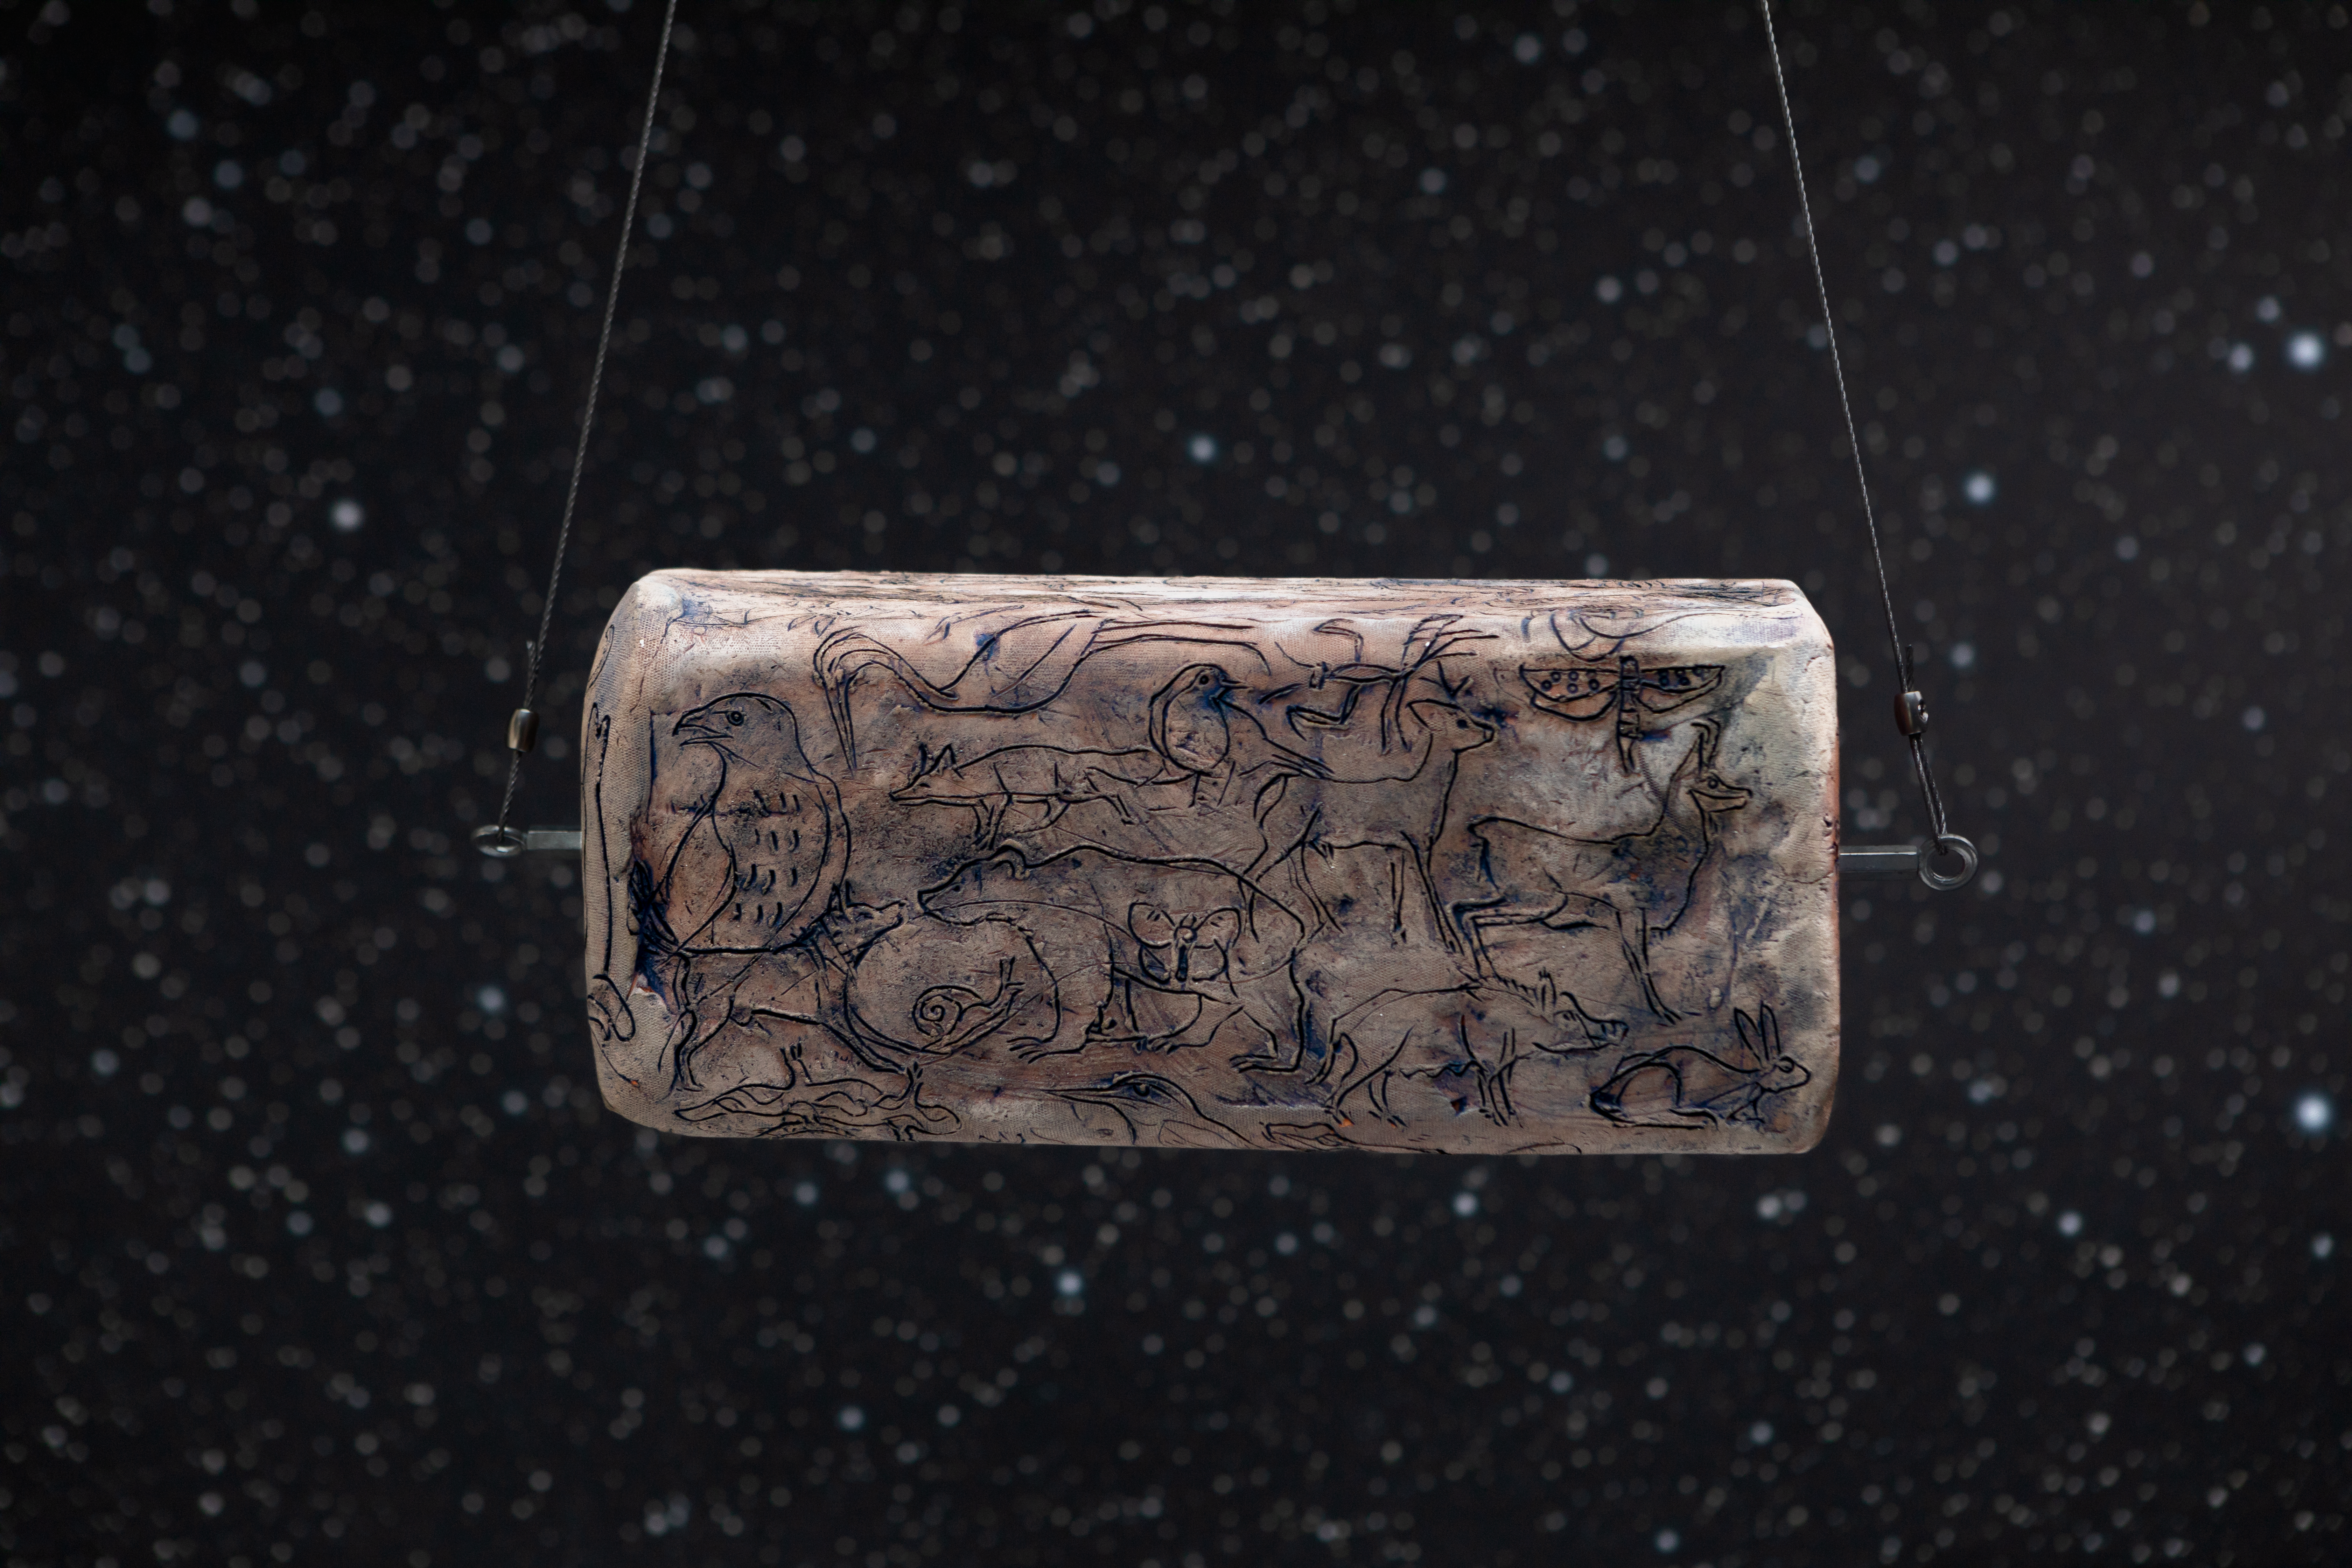

Terracotta constellations

This eye-catching artwork from Italian artist Alberto Salvetti is being displayed in the ESO Supernova Planetarium & Visitor Centre as part of the Our Place in Space exhibition.

The exhibition will be on display from 17 May to 2 September 2018 and will showcase art and science inspired by the spectacular images of the NASA/ESA Hubble Space Telescope.

Credit: ESO/M. Zamani